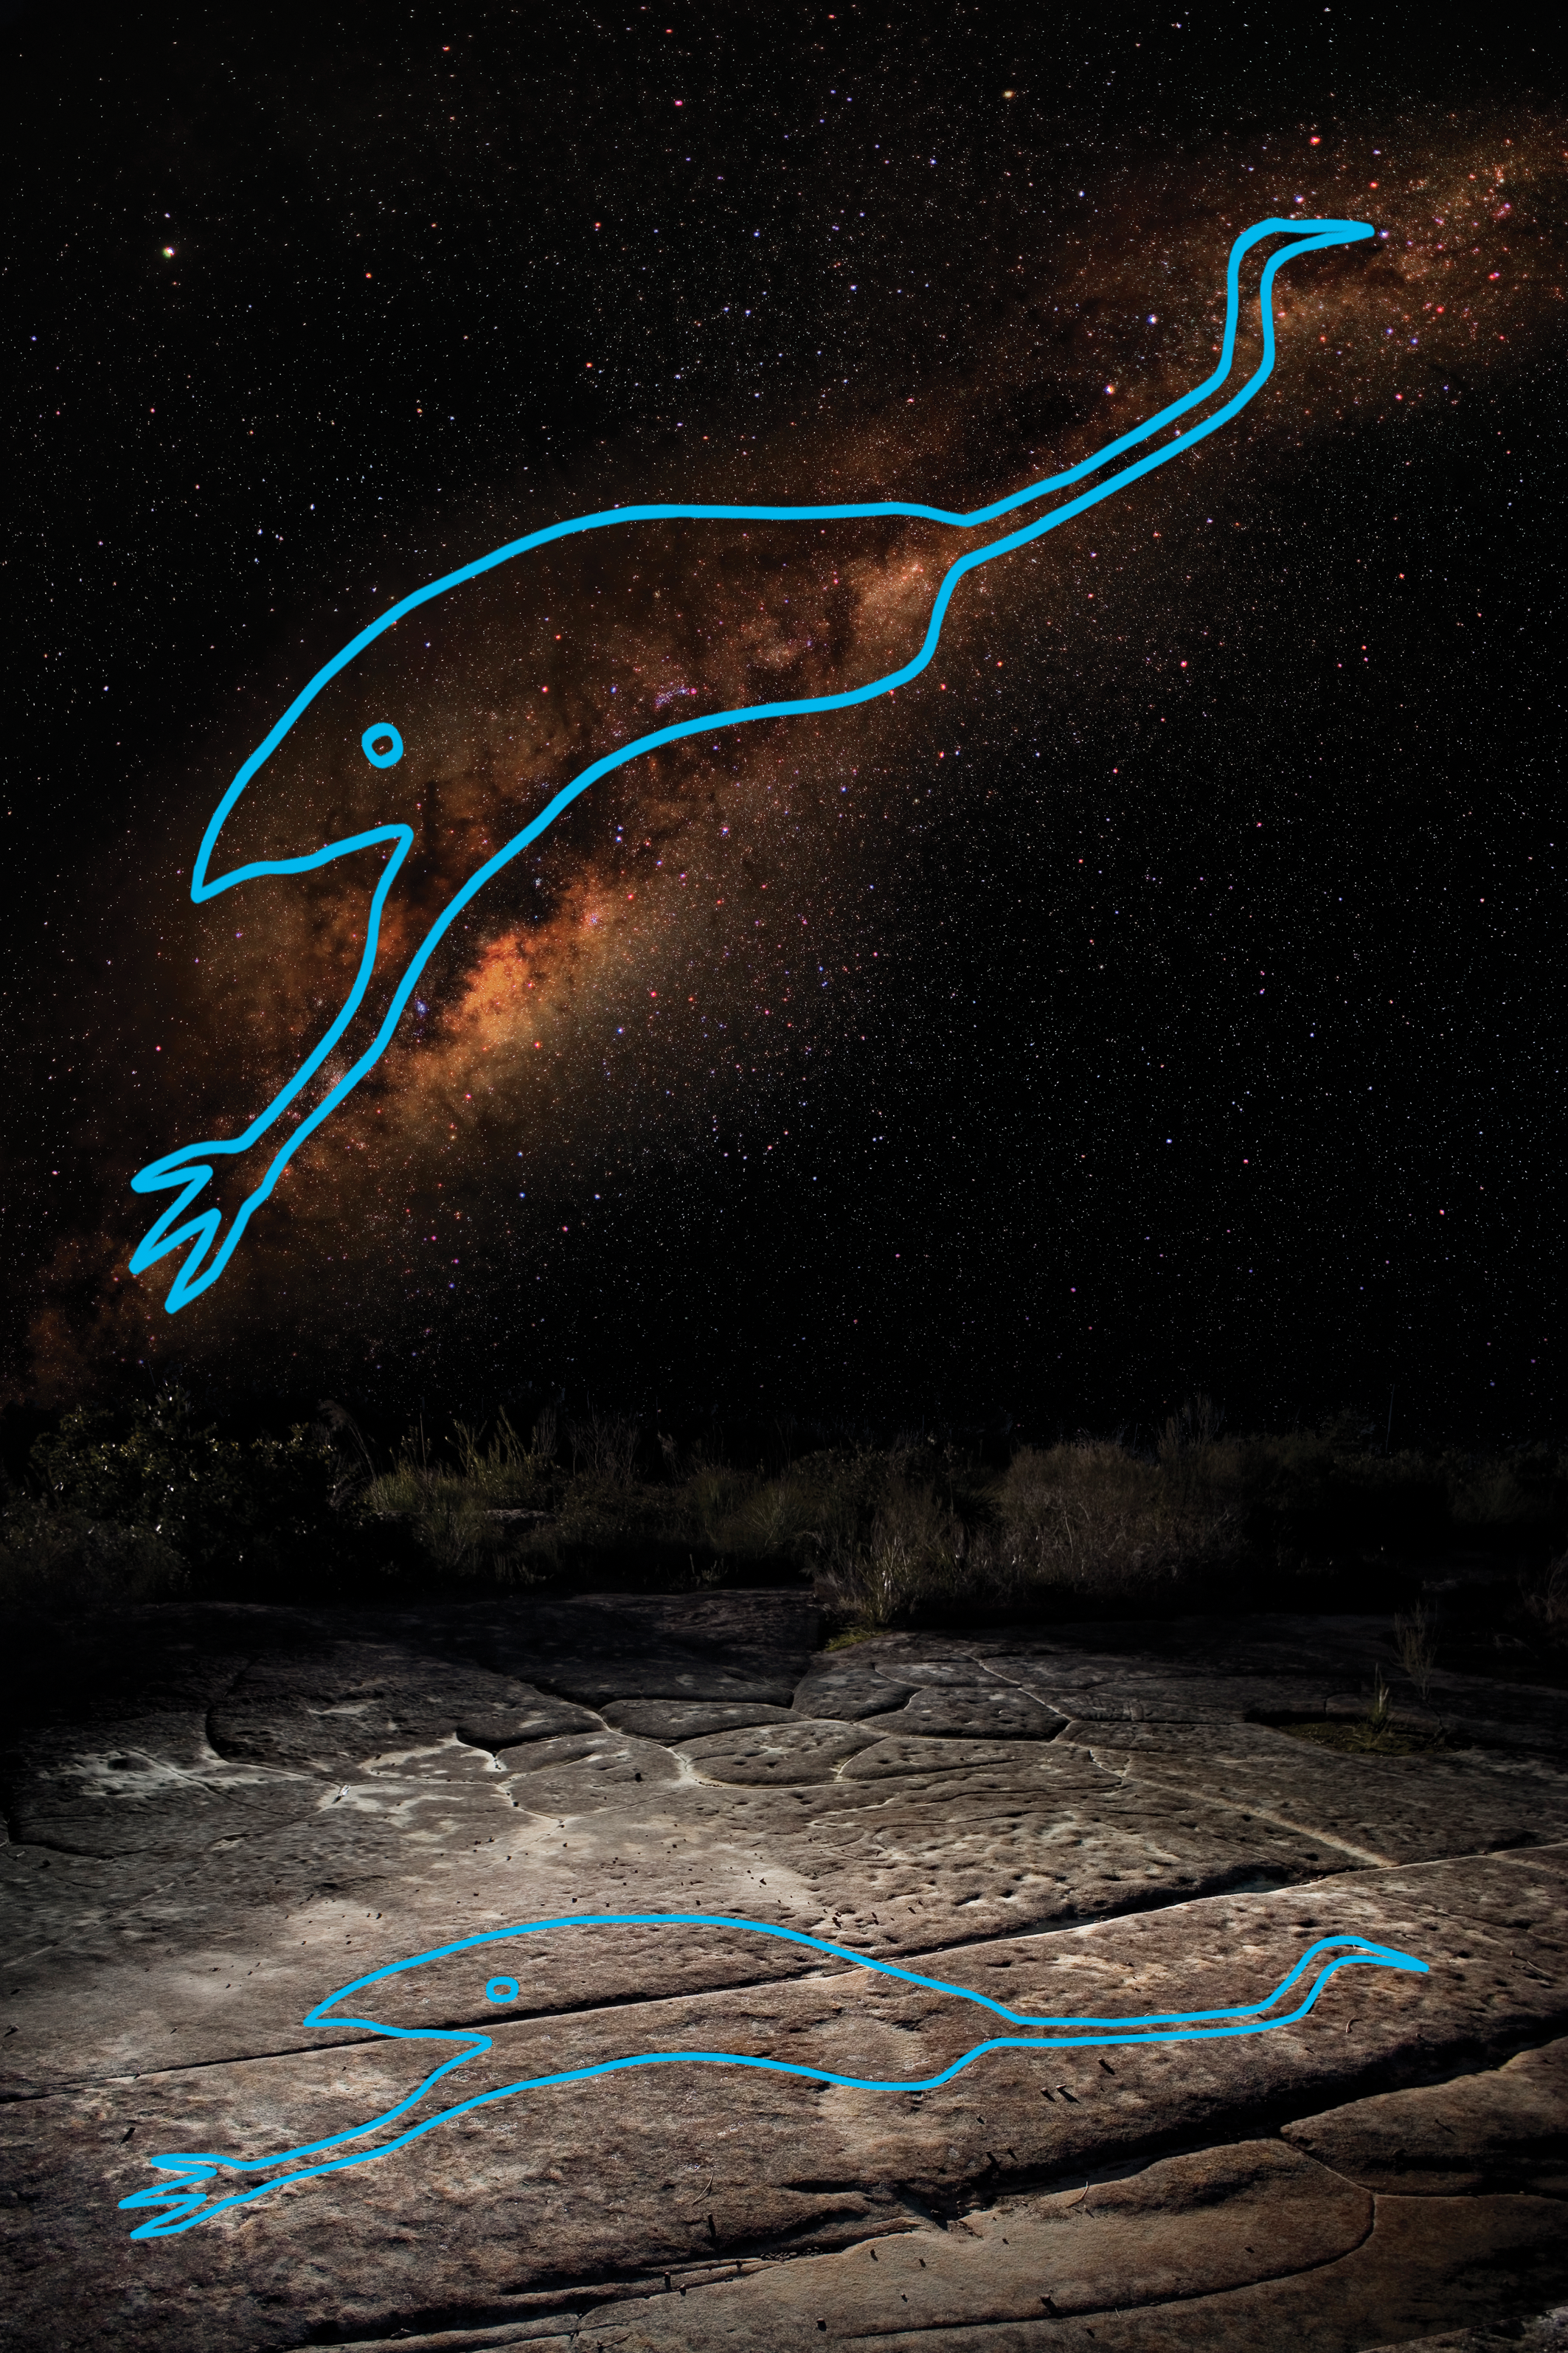

The emu in the sky

The emu in the sky. The head of the emu is the Coalsack nebula, Crux is directly above. Below is the emu engraving at the Elvina engraving site, in Kuring-Gai Chase National Park, near Sydney.

Credit: Barnaby Norris & Ray Norris. License: CC-BY-SA 4.0